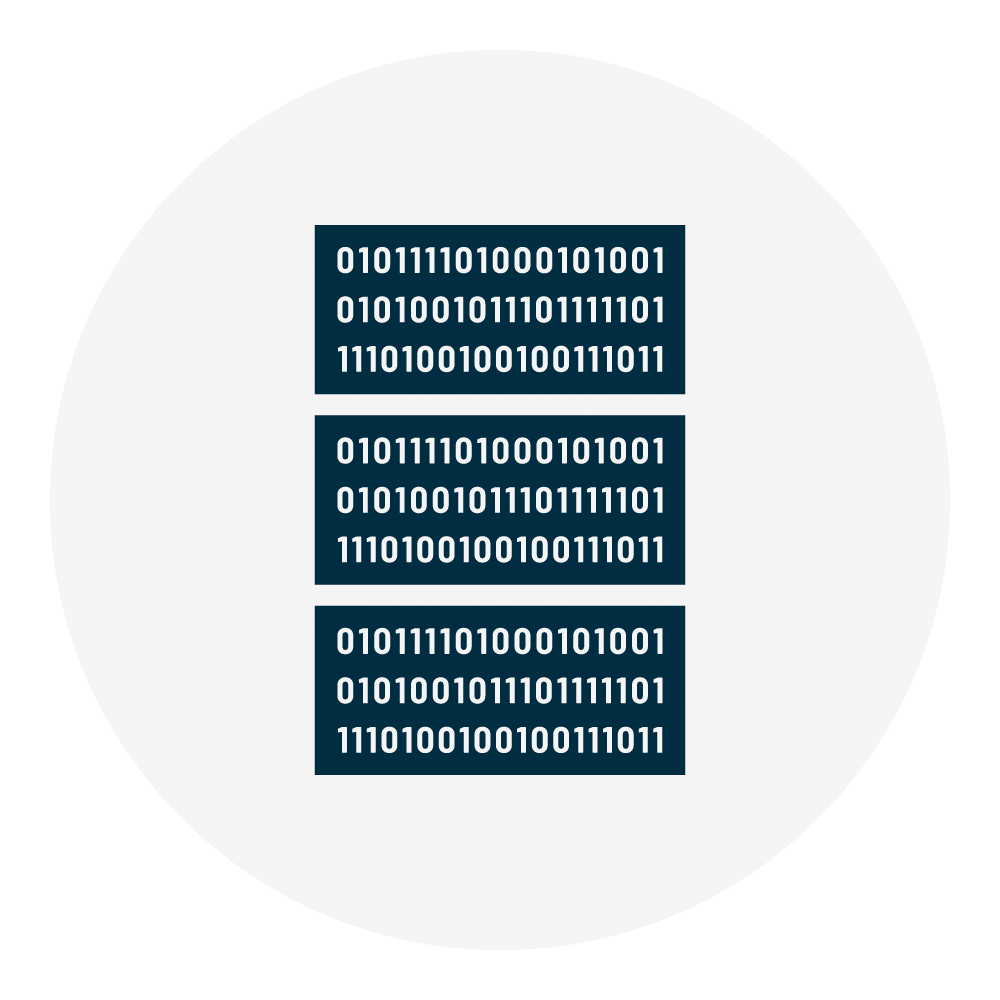

Rubin Data Center Icon

An icon representing NSF-DOE Vera C. Rubin Observatory's data center.

Credit: Rubin Observatory/NSF/AURA